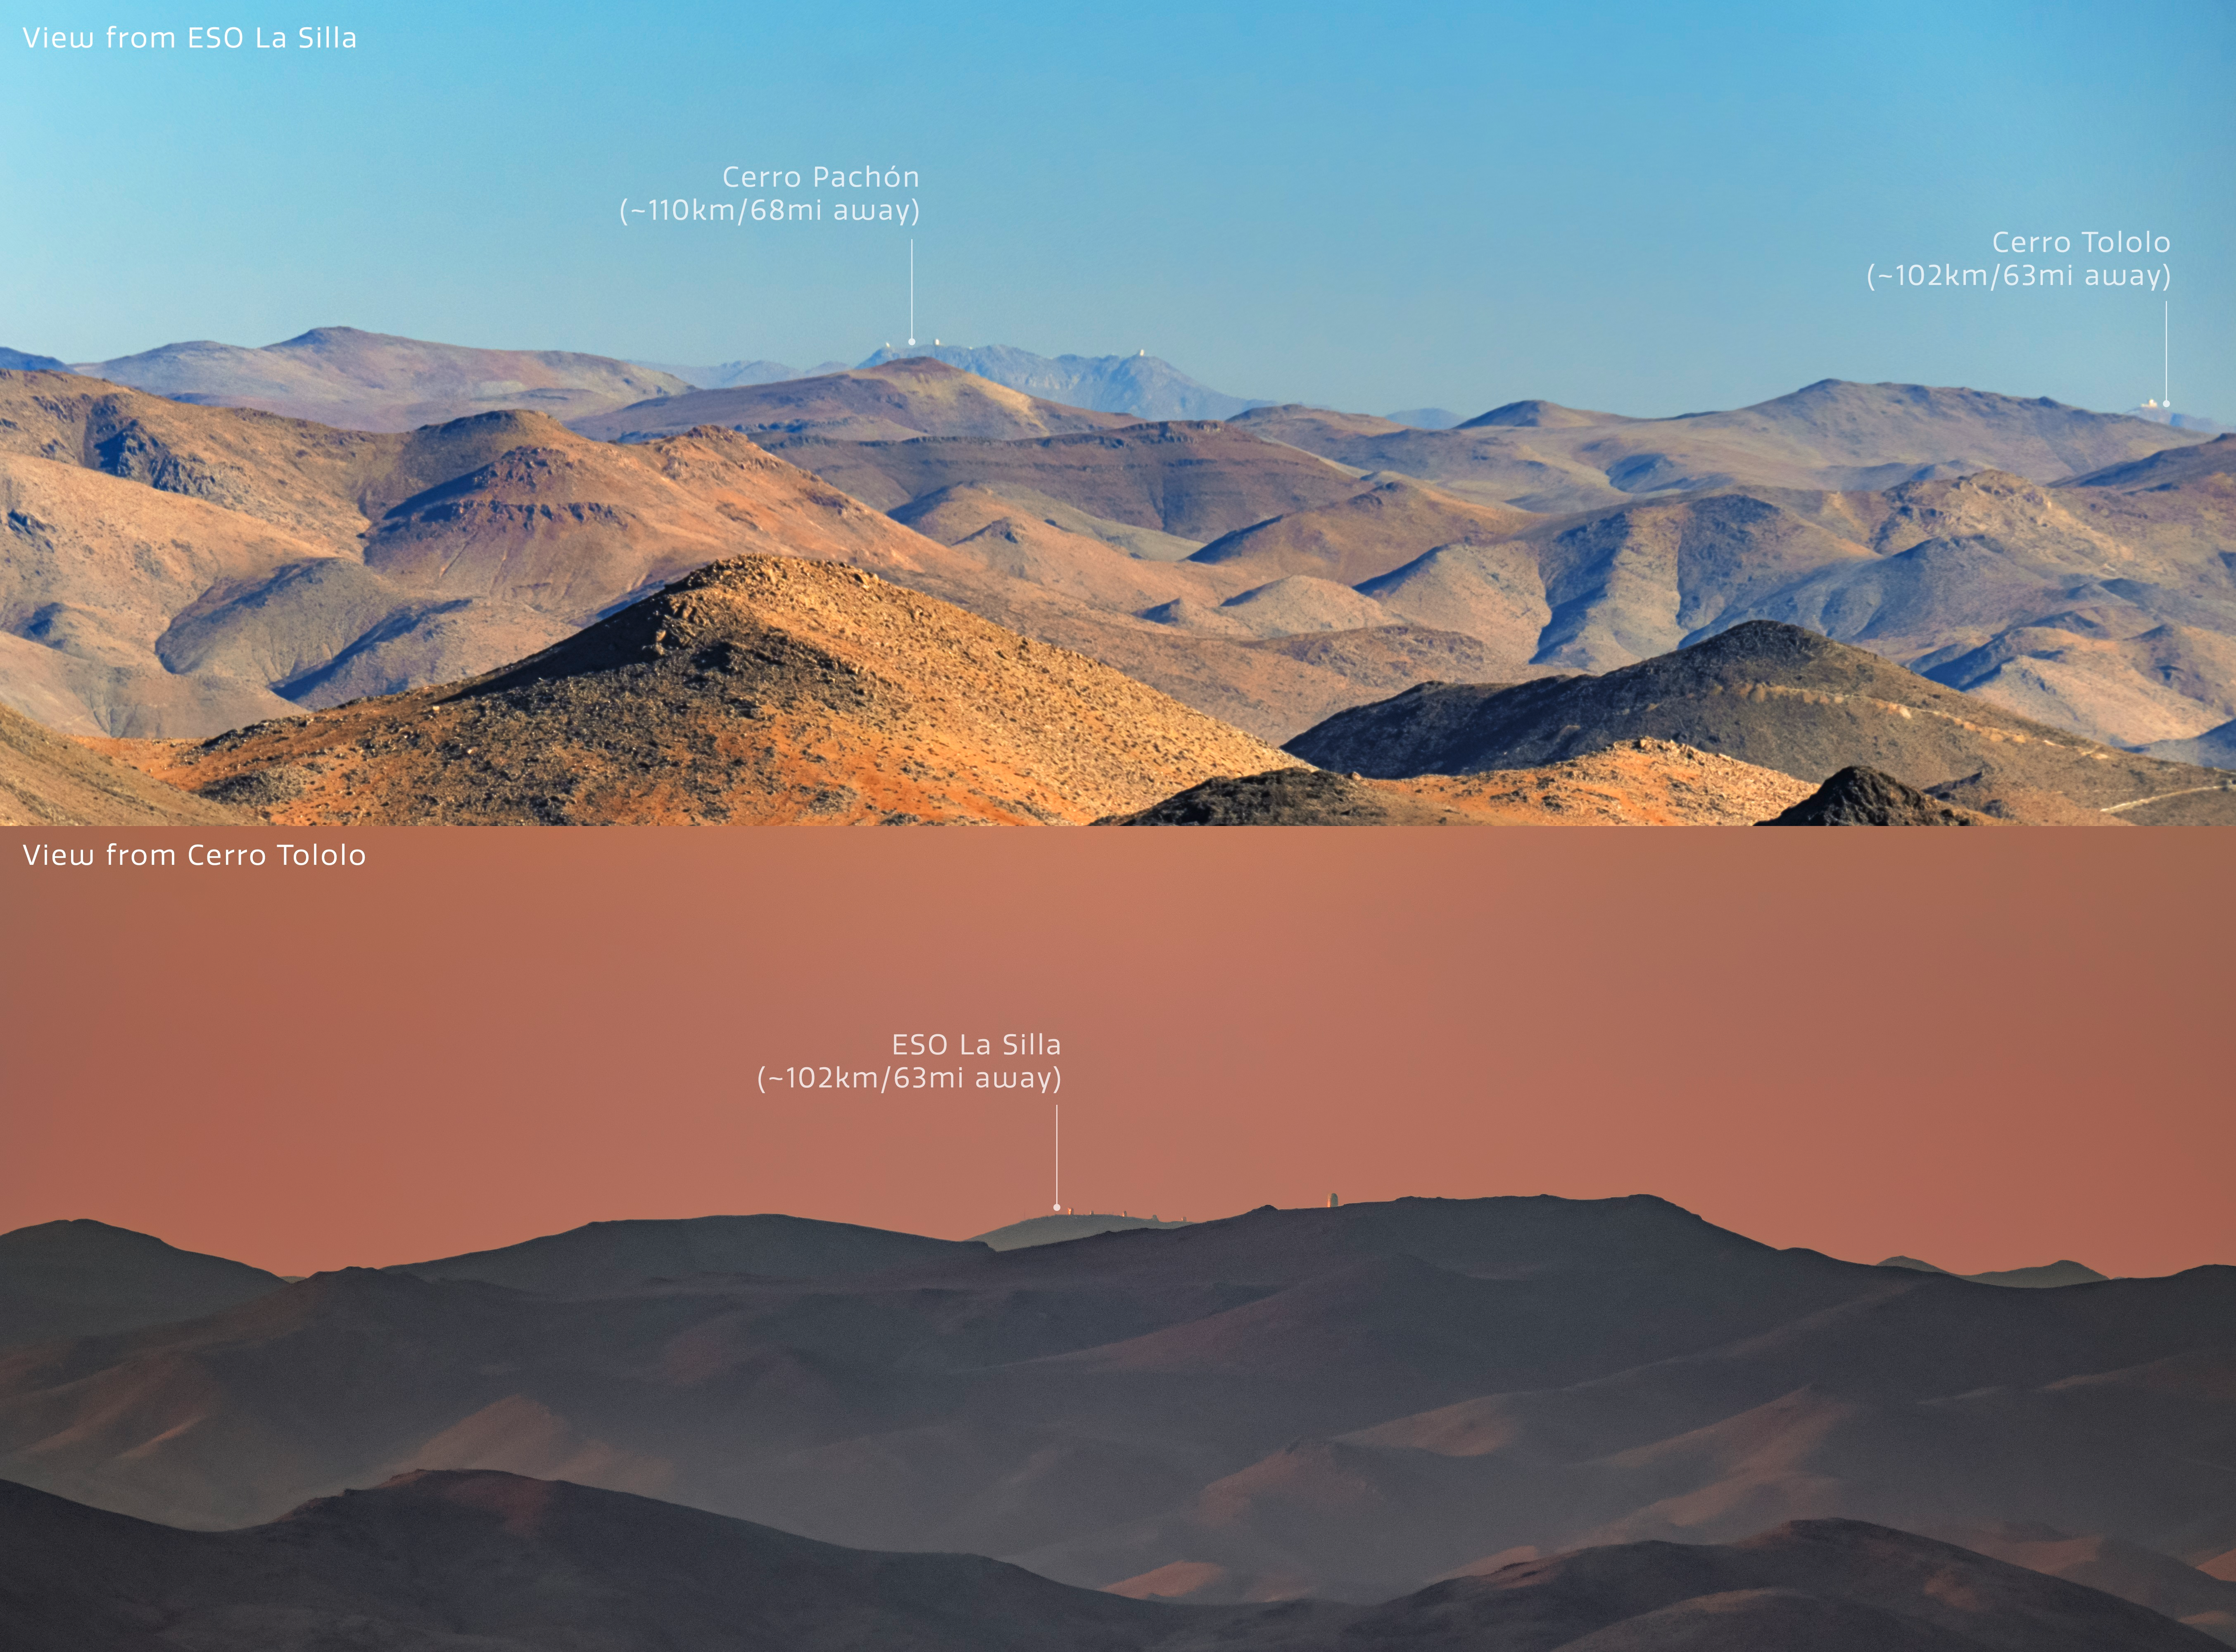

Dual View of Distant Telescopes in Chile

The top part of this image captures the view of telescopes operated by NSF NOIRLab on Cerro Pachón and Cerro Tololo mountaintops in the Andrean mountains of Chile from the view of La Silla Observatory operated by the European Southern Observatory (ESO). You can view the full image in the Image of the Week here. The bottom part of this image captures the opposite view of the La Silla Observatory of ESO from the Cerro Tololo Inter-American Observatory (CTIO), a Program of NSF NOIRLab. You can view an unannotated version of this image here.

Credit: NOIRLab/NSF/AURA/J. Srba (Astronomical Institute of the Czech Academy of Sciences), P. Horálek (Institute of Physics in Opava)